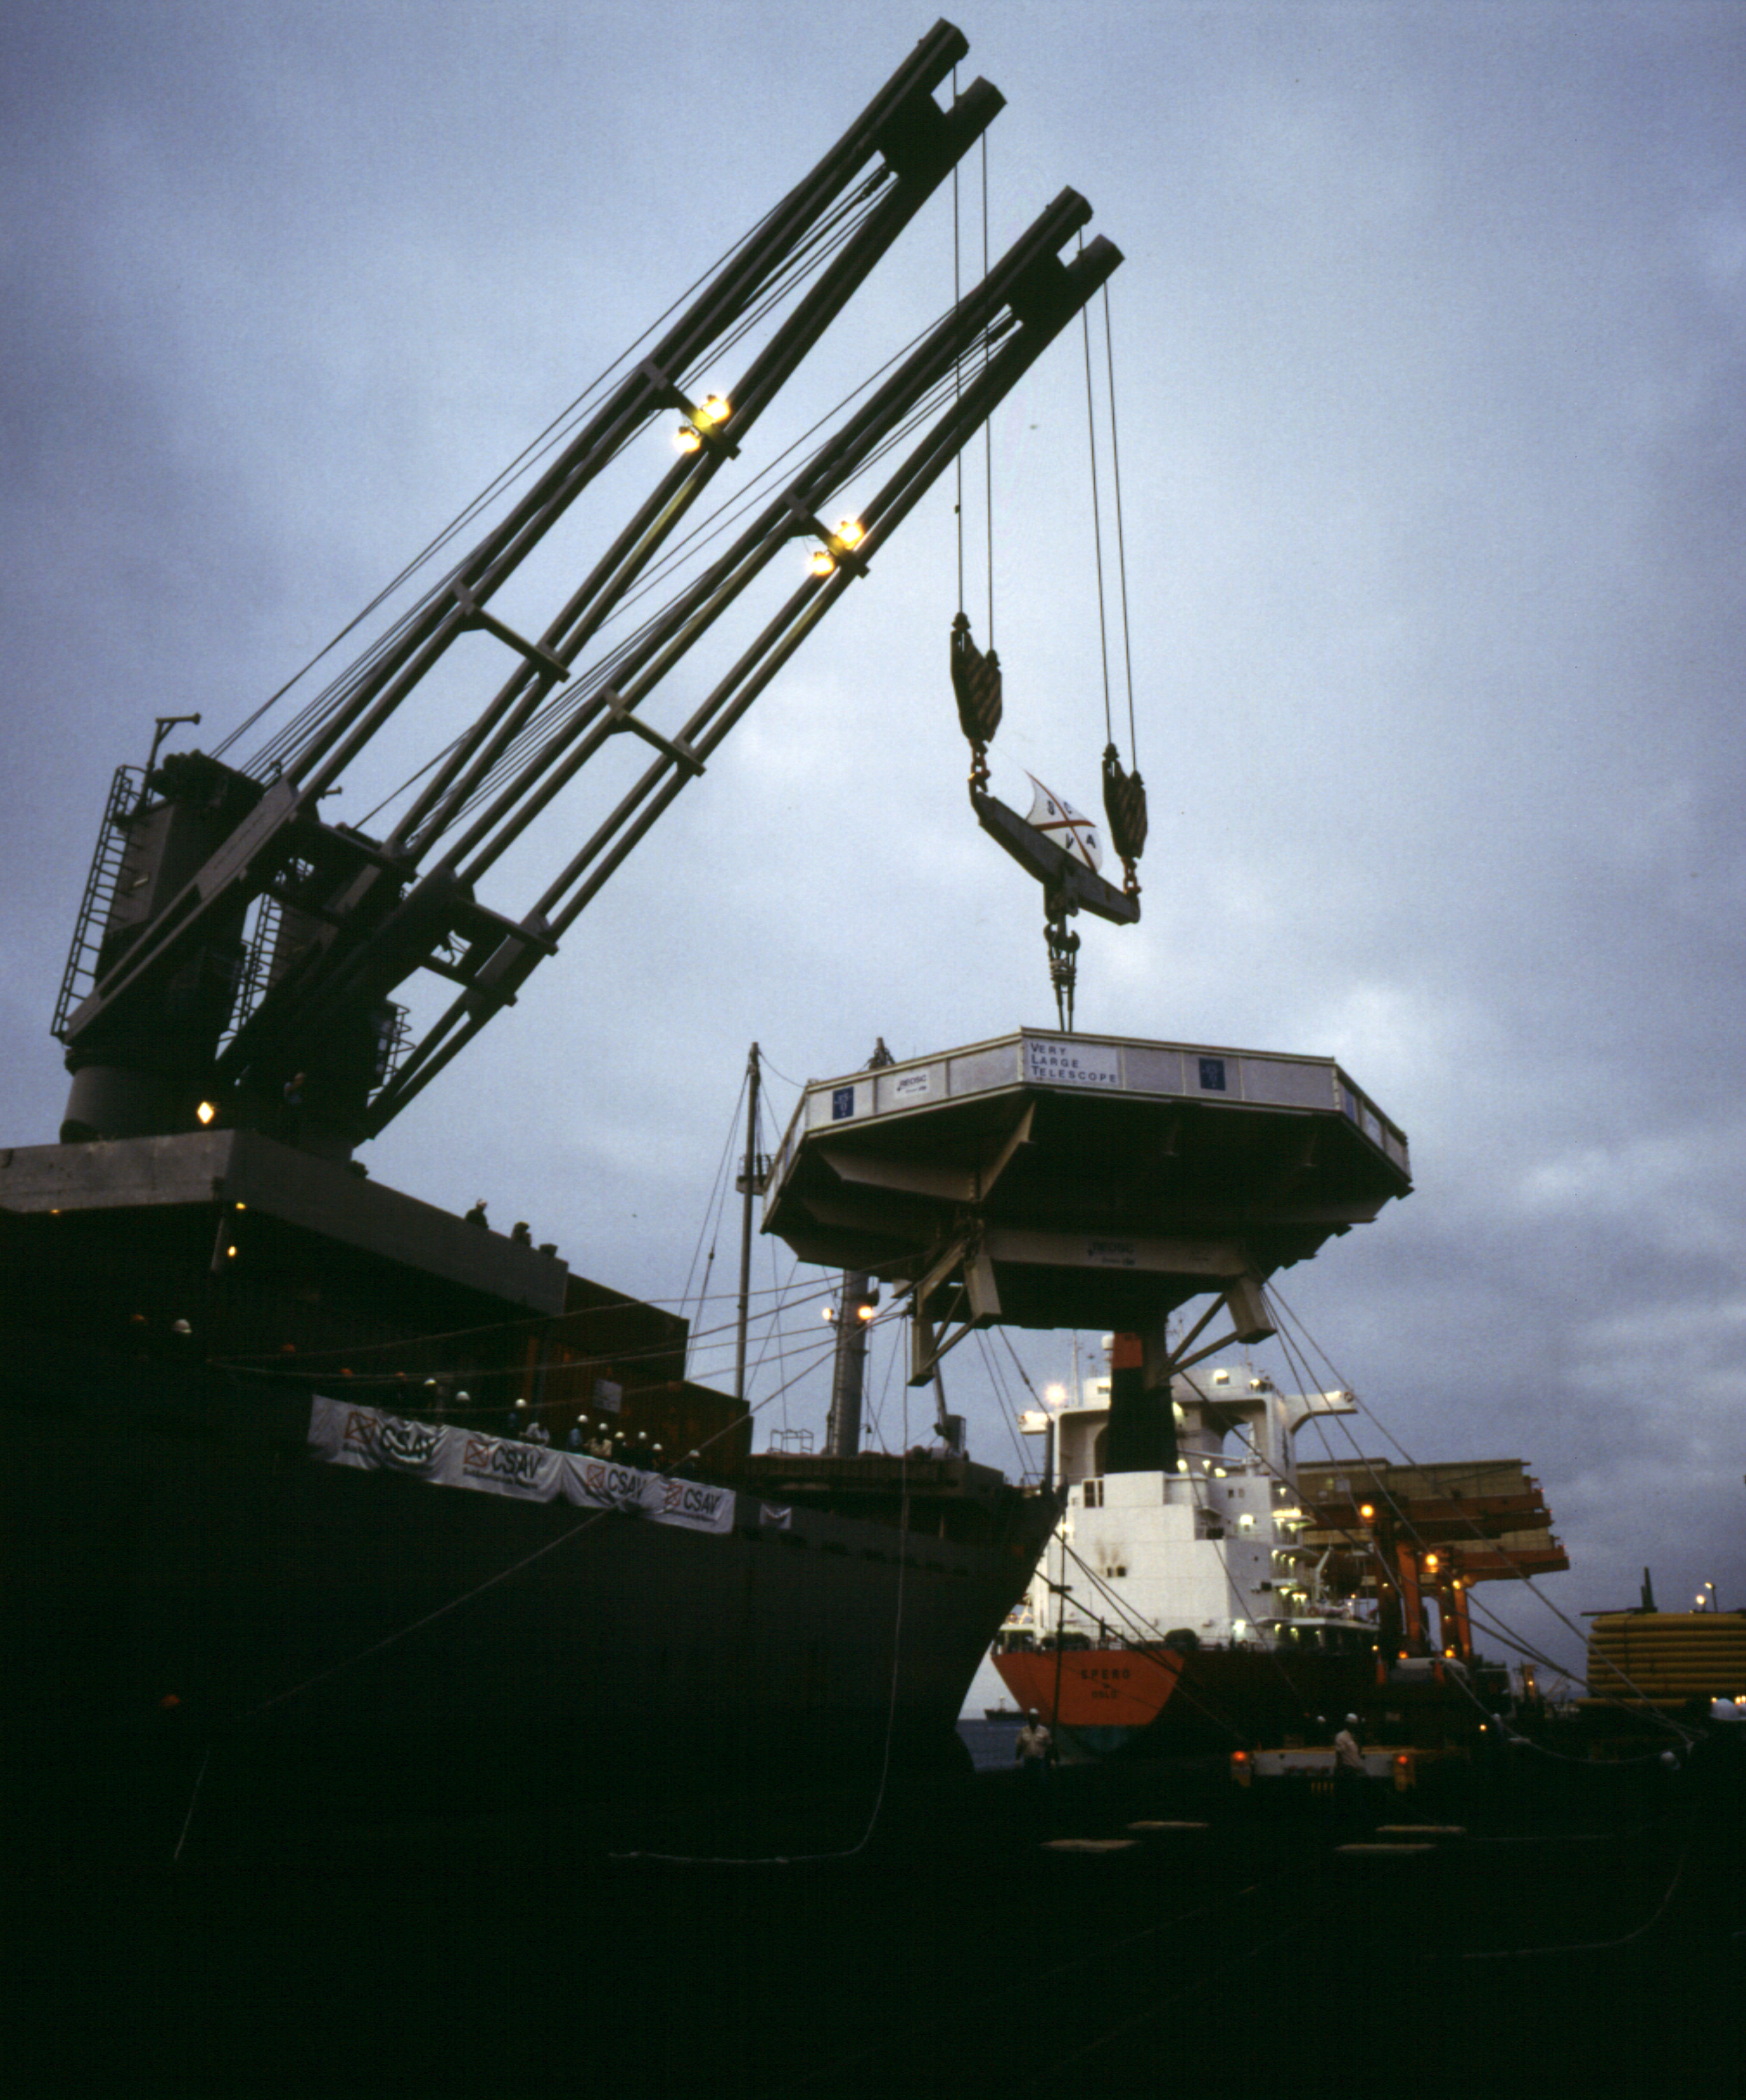

From sea to land

The Transport Box with the M1 mirror is unloaded from the ship.

Credit: ESO